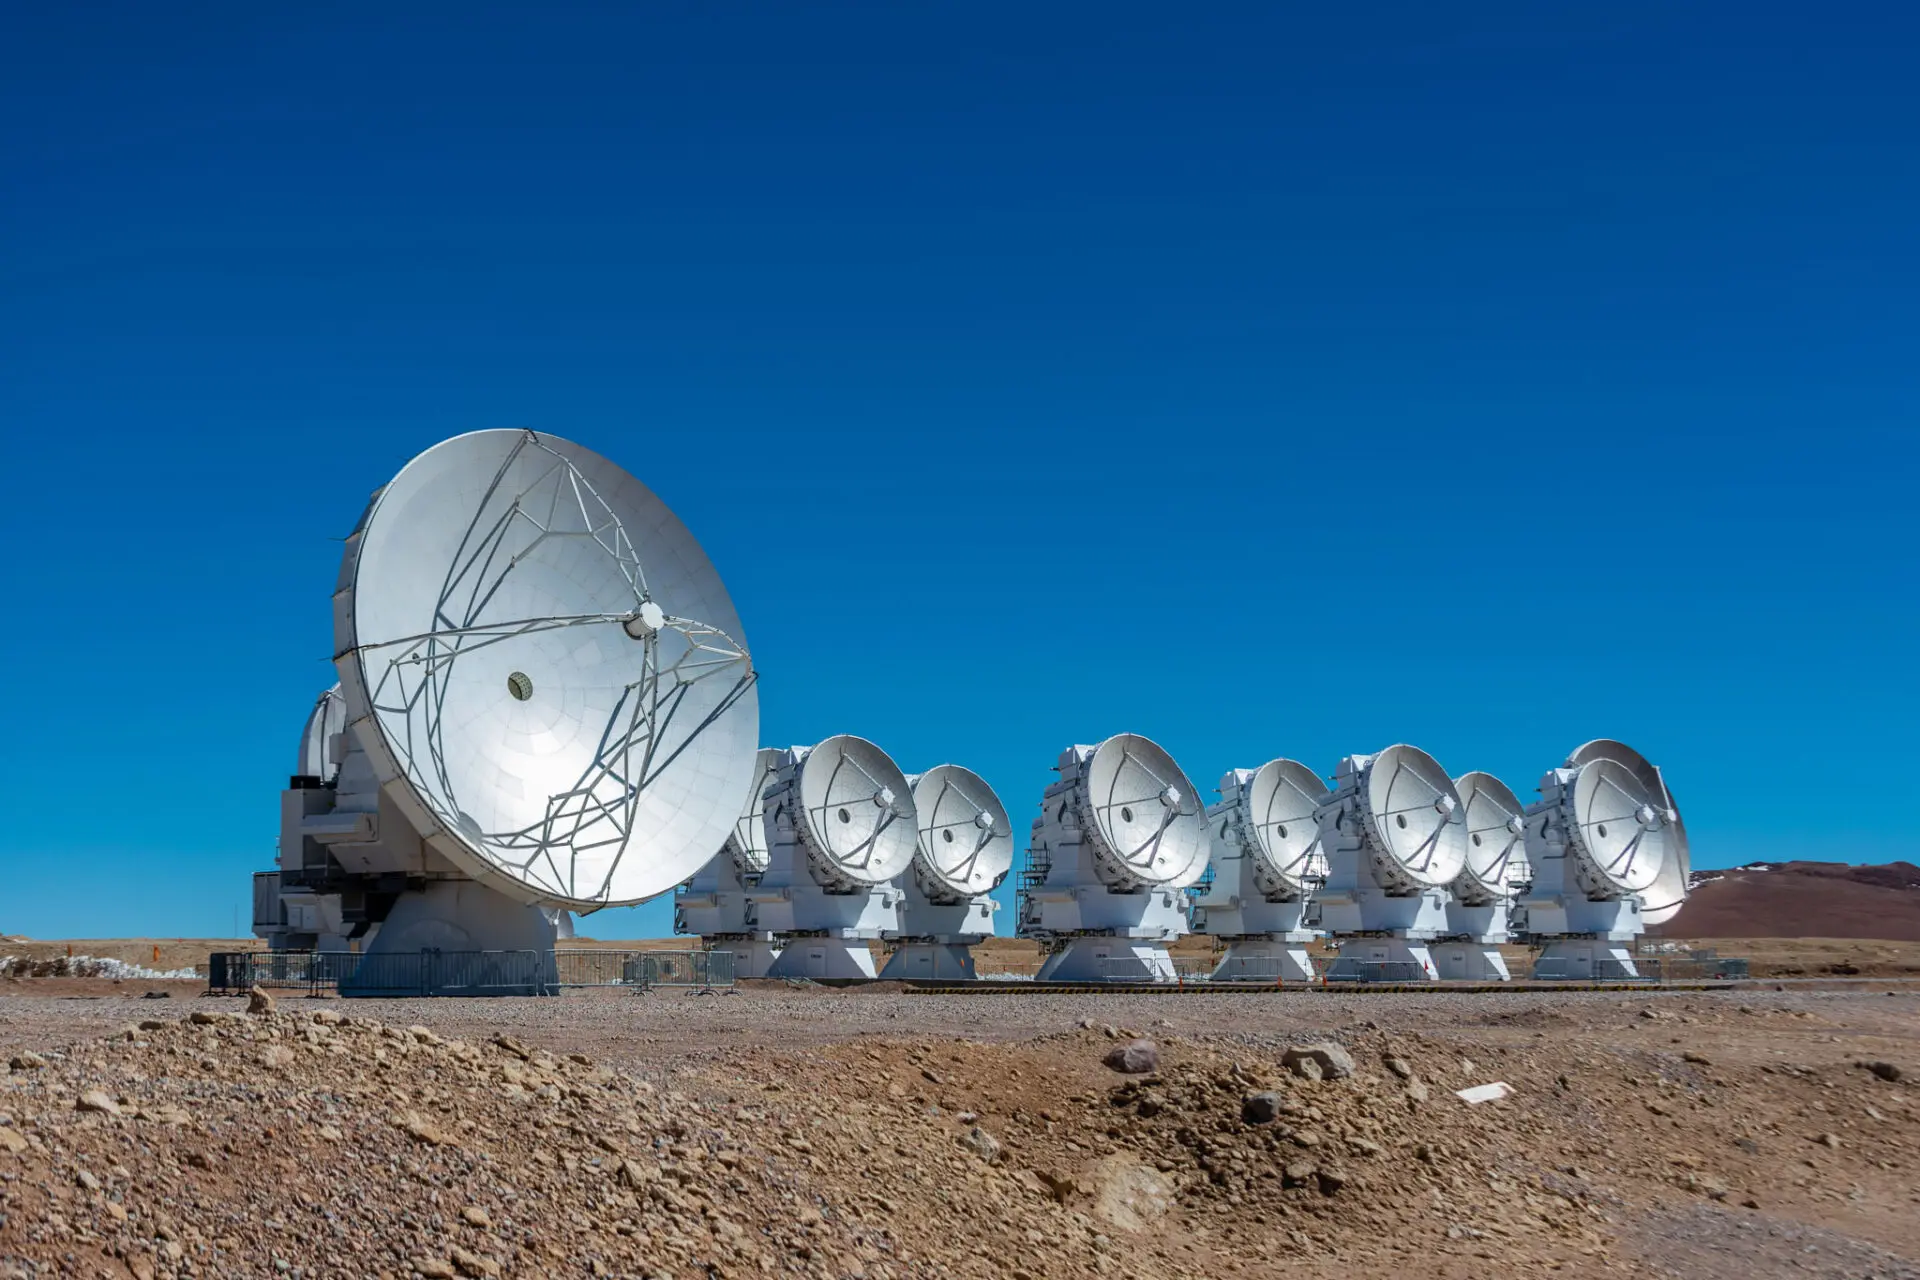

ALMA 7 meter antennas

ALMA 7 meter antennas from the Morita Array, formerly known as Atacama Compact Array.

Credit: Sergio Otárola - ALMA (ESO/NAOJ/NRAO)